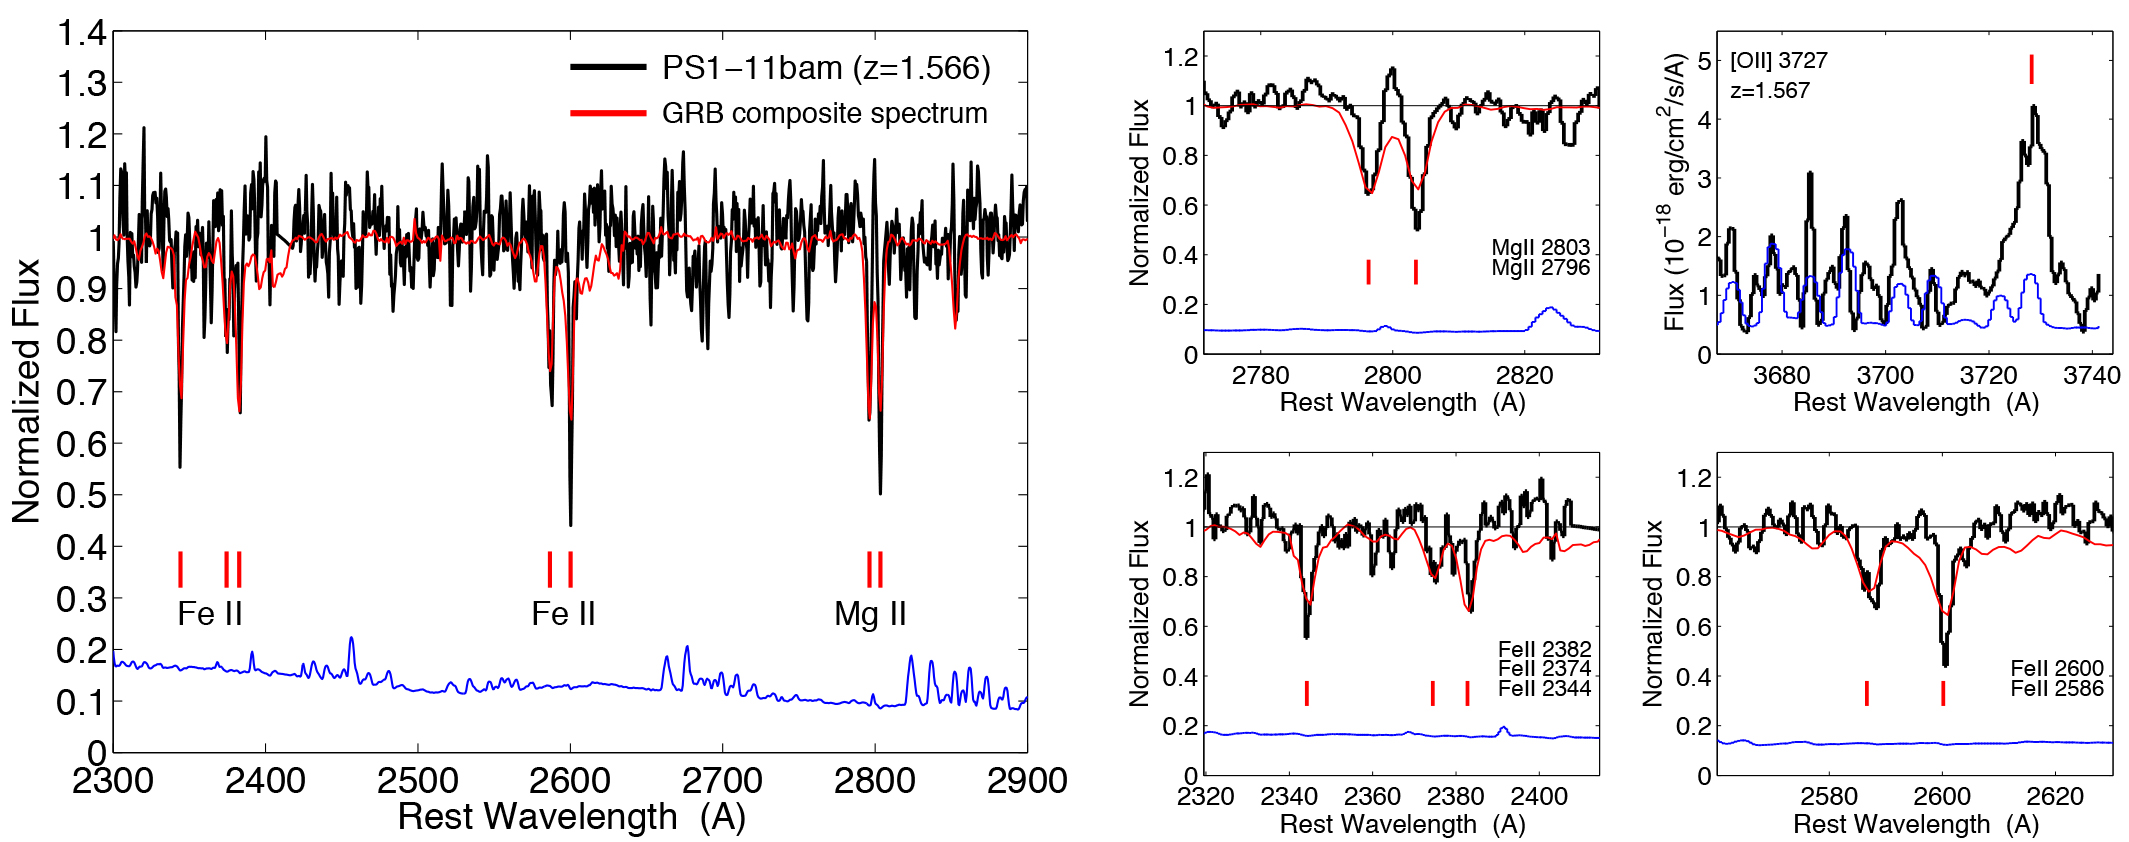

Multi-Tasking Supernova: Record-Breaking Stellar Explosion Helps Understand Far-Off Galaxy

Left: Portion of the Gemini spectrum of PS1-11bam from December 5 containing several interstellar absorption features of Fe II and Mg II at z = 1.566 (black). The error spectrum is shown in blue. For comparison we plot the GRB composite spectrum of Christensen et al. (2011). Right: A zoom-in on the relevant Fe II and Mg II lines demonstrates the similarity to GRB absorption spectra. Also shown is the [O II]3727 emission line at z = 1.567 from the January 1 Gemini spectrum.

Credit: NOIRLab